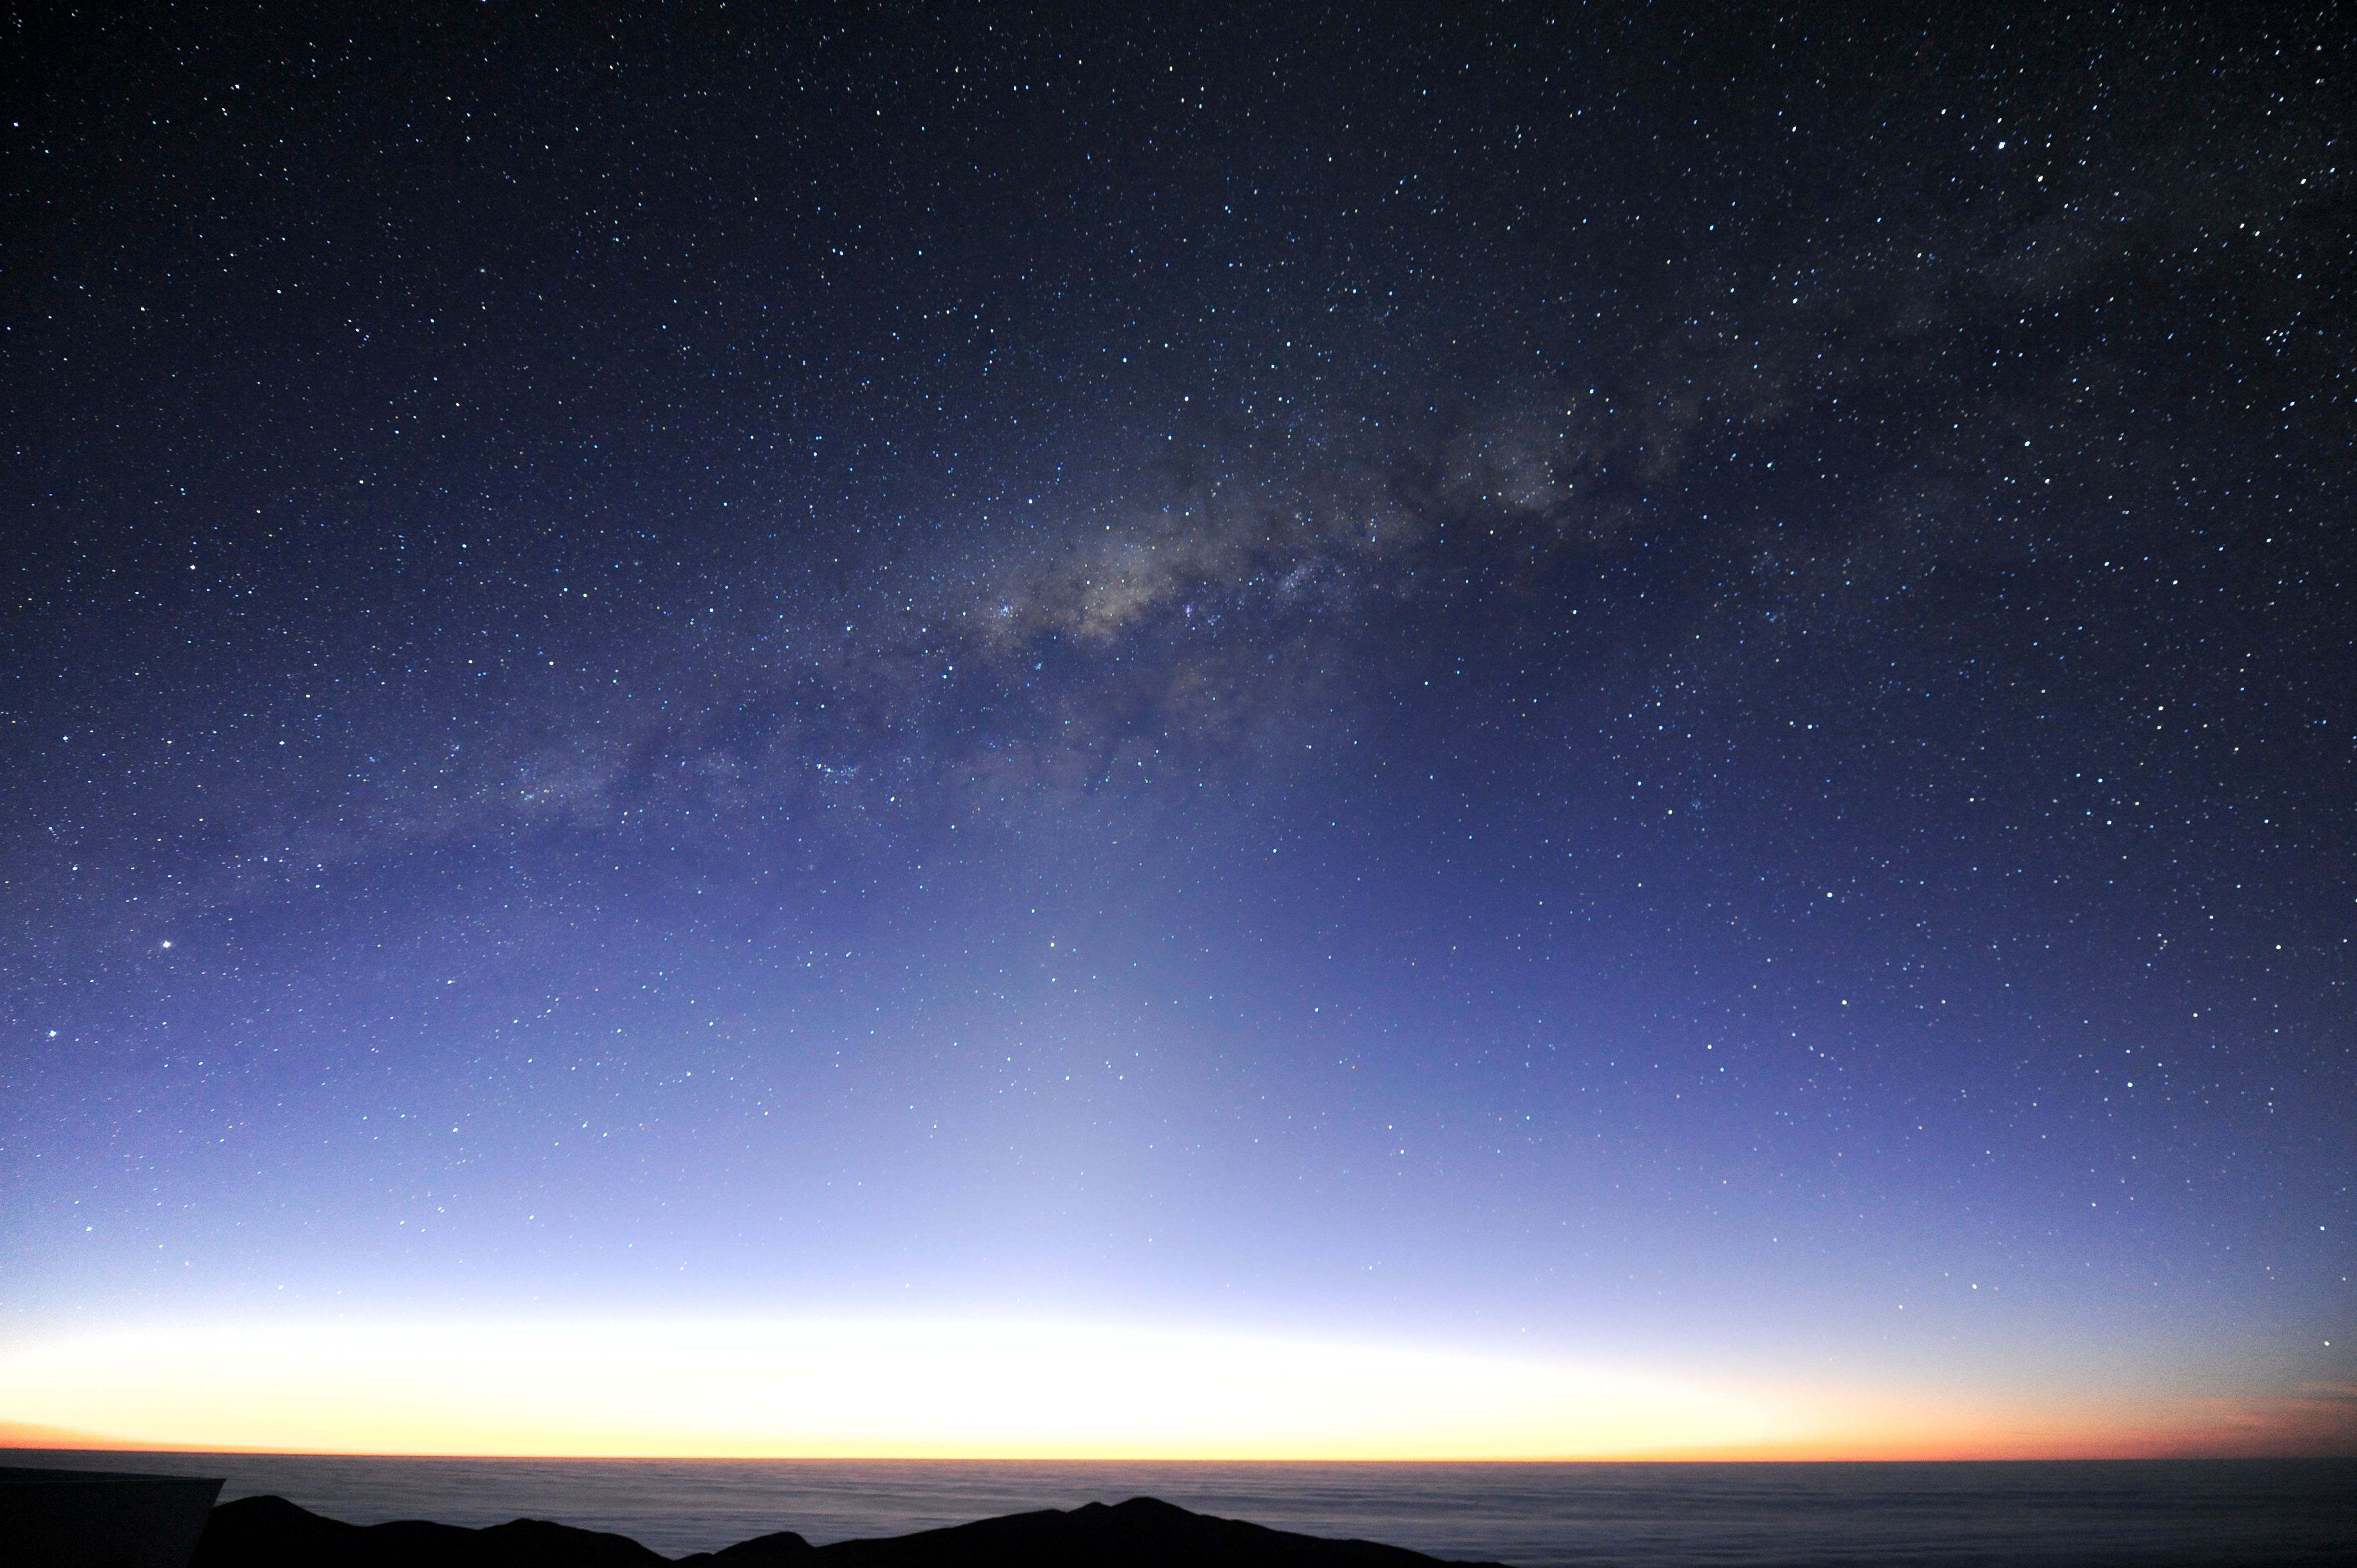

Adrift at sea

The Milky Way streams overhead, seemingly only just above the ocean.

Credit: ESO/C. Malin